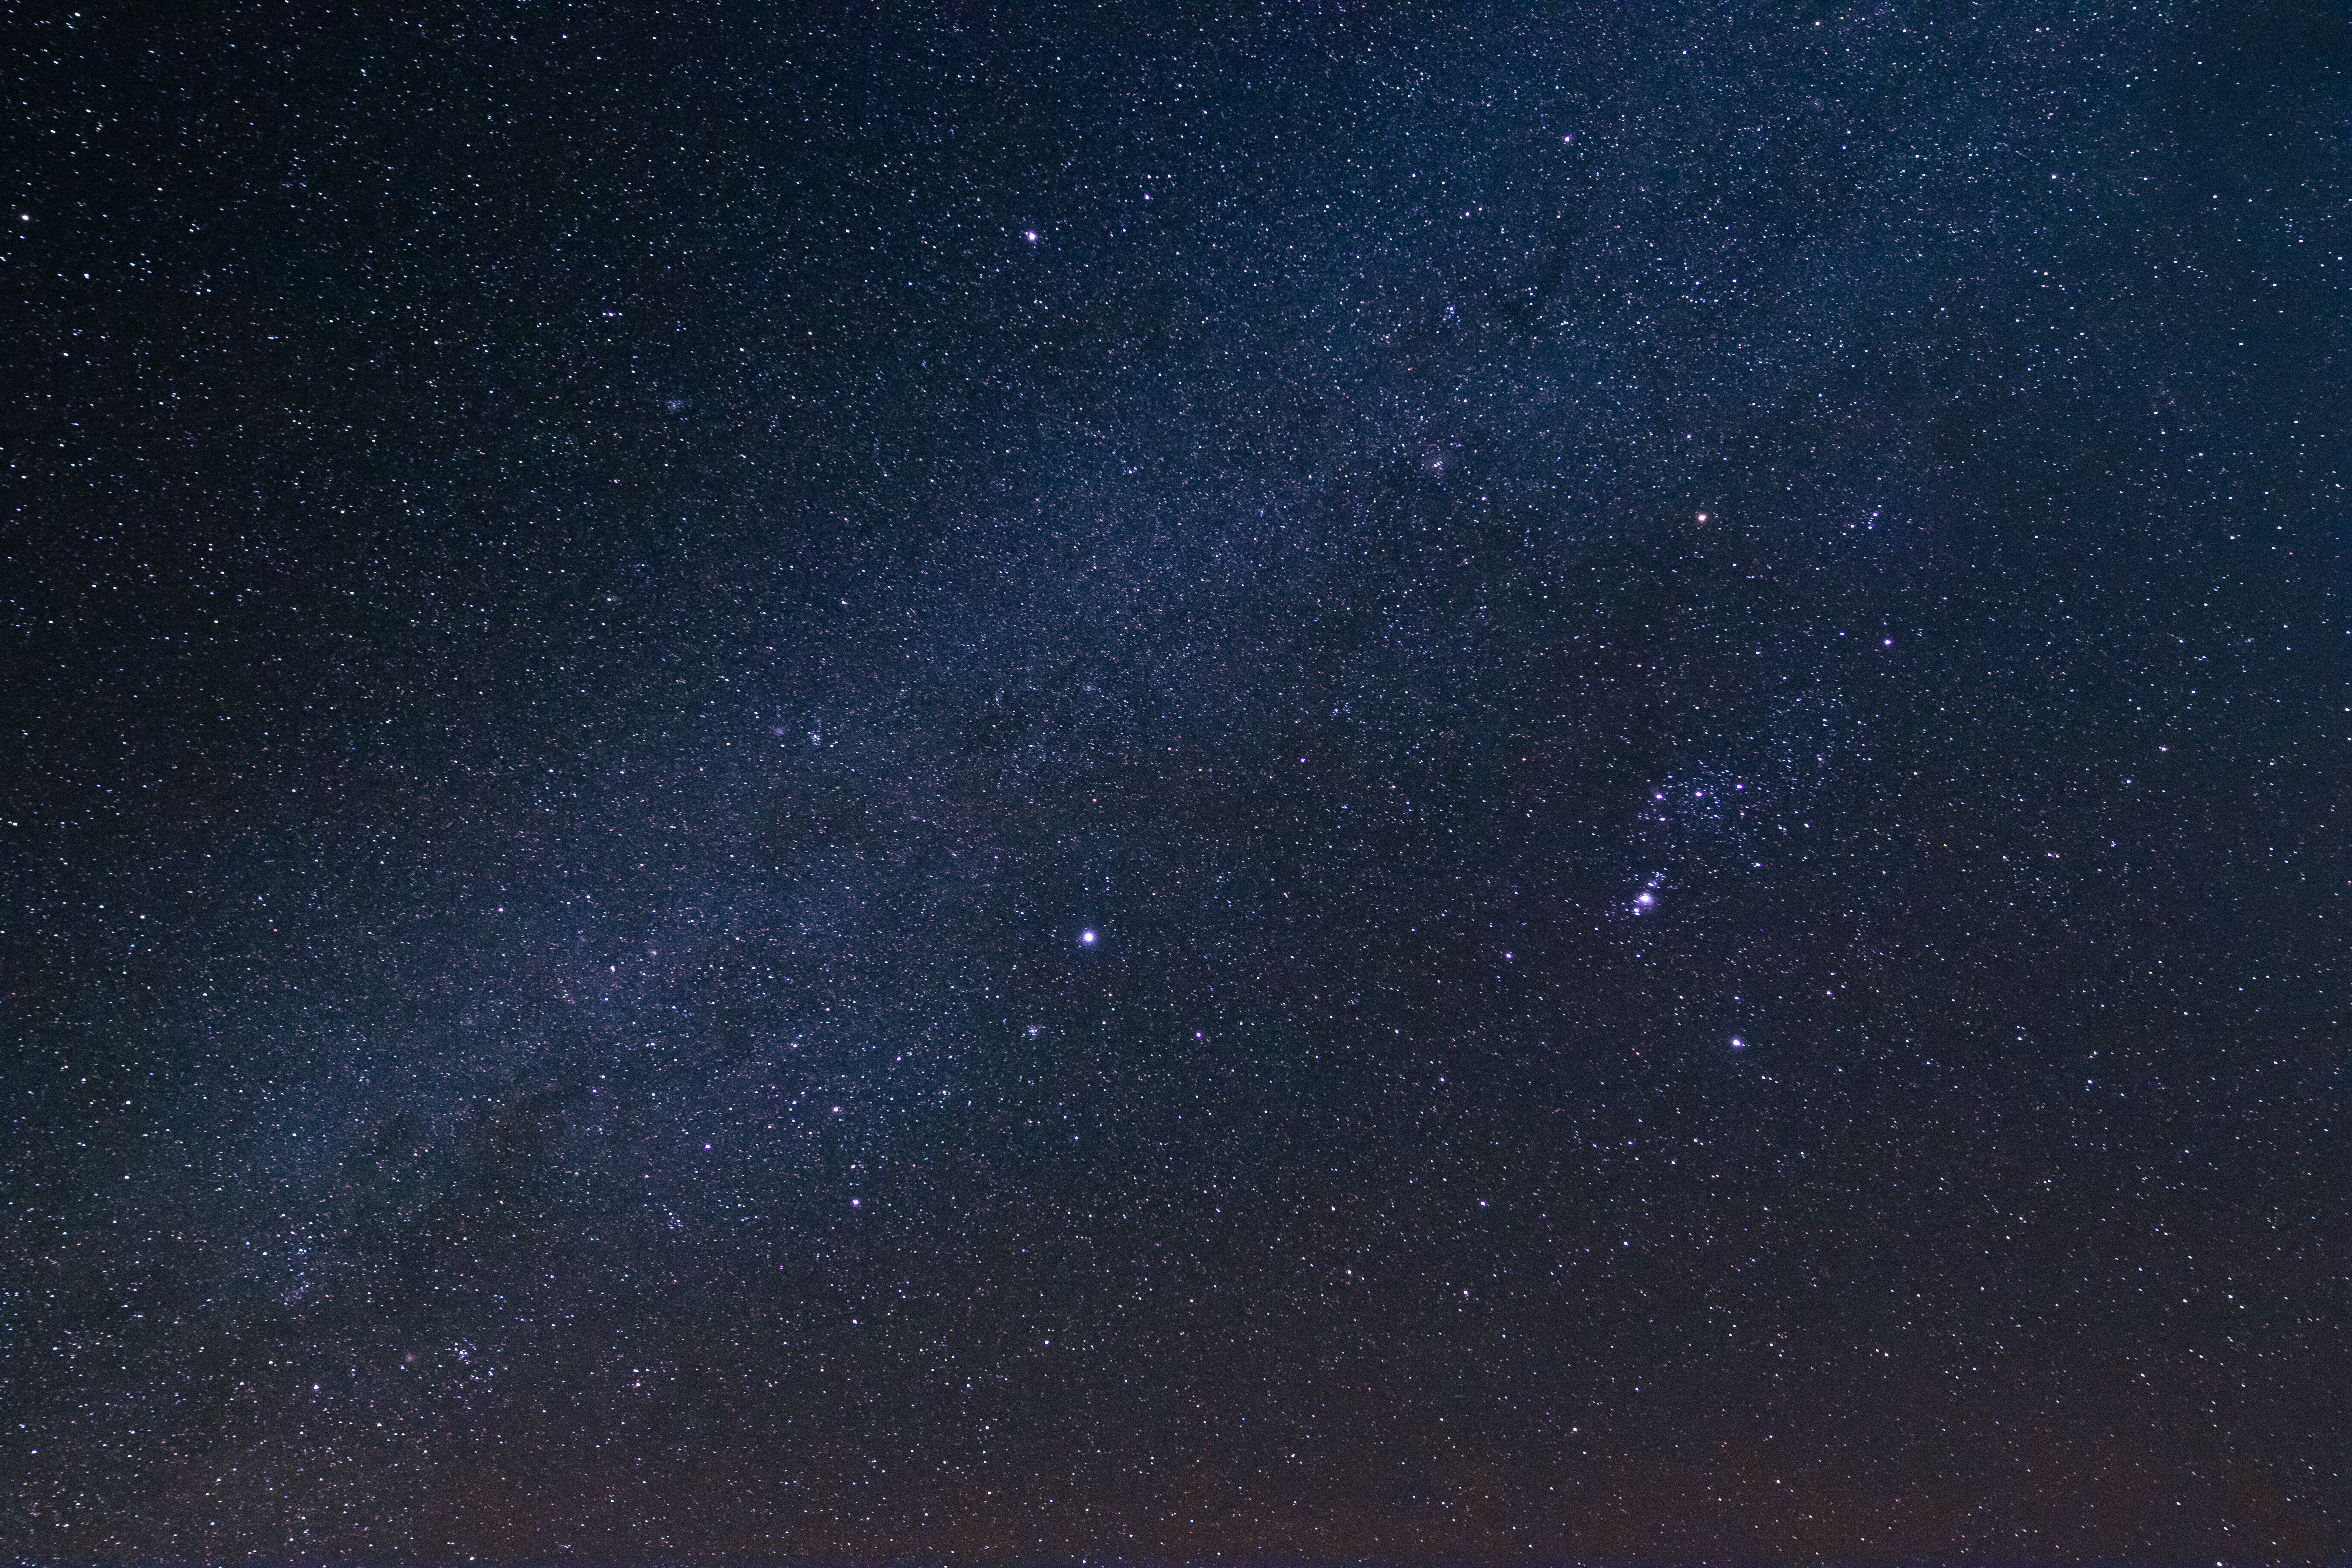

Arizona Field of Stars

A spectacular view of a clear night filled with stars on Kitt Peak National Observatory in Arizona.

Credit: Kitt Peak National Observatory/NOIRLab/NSF/AURA/P. Marenfeld